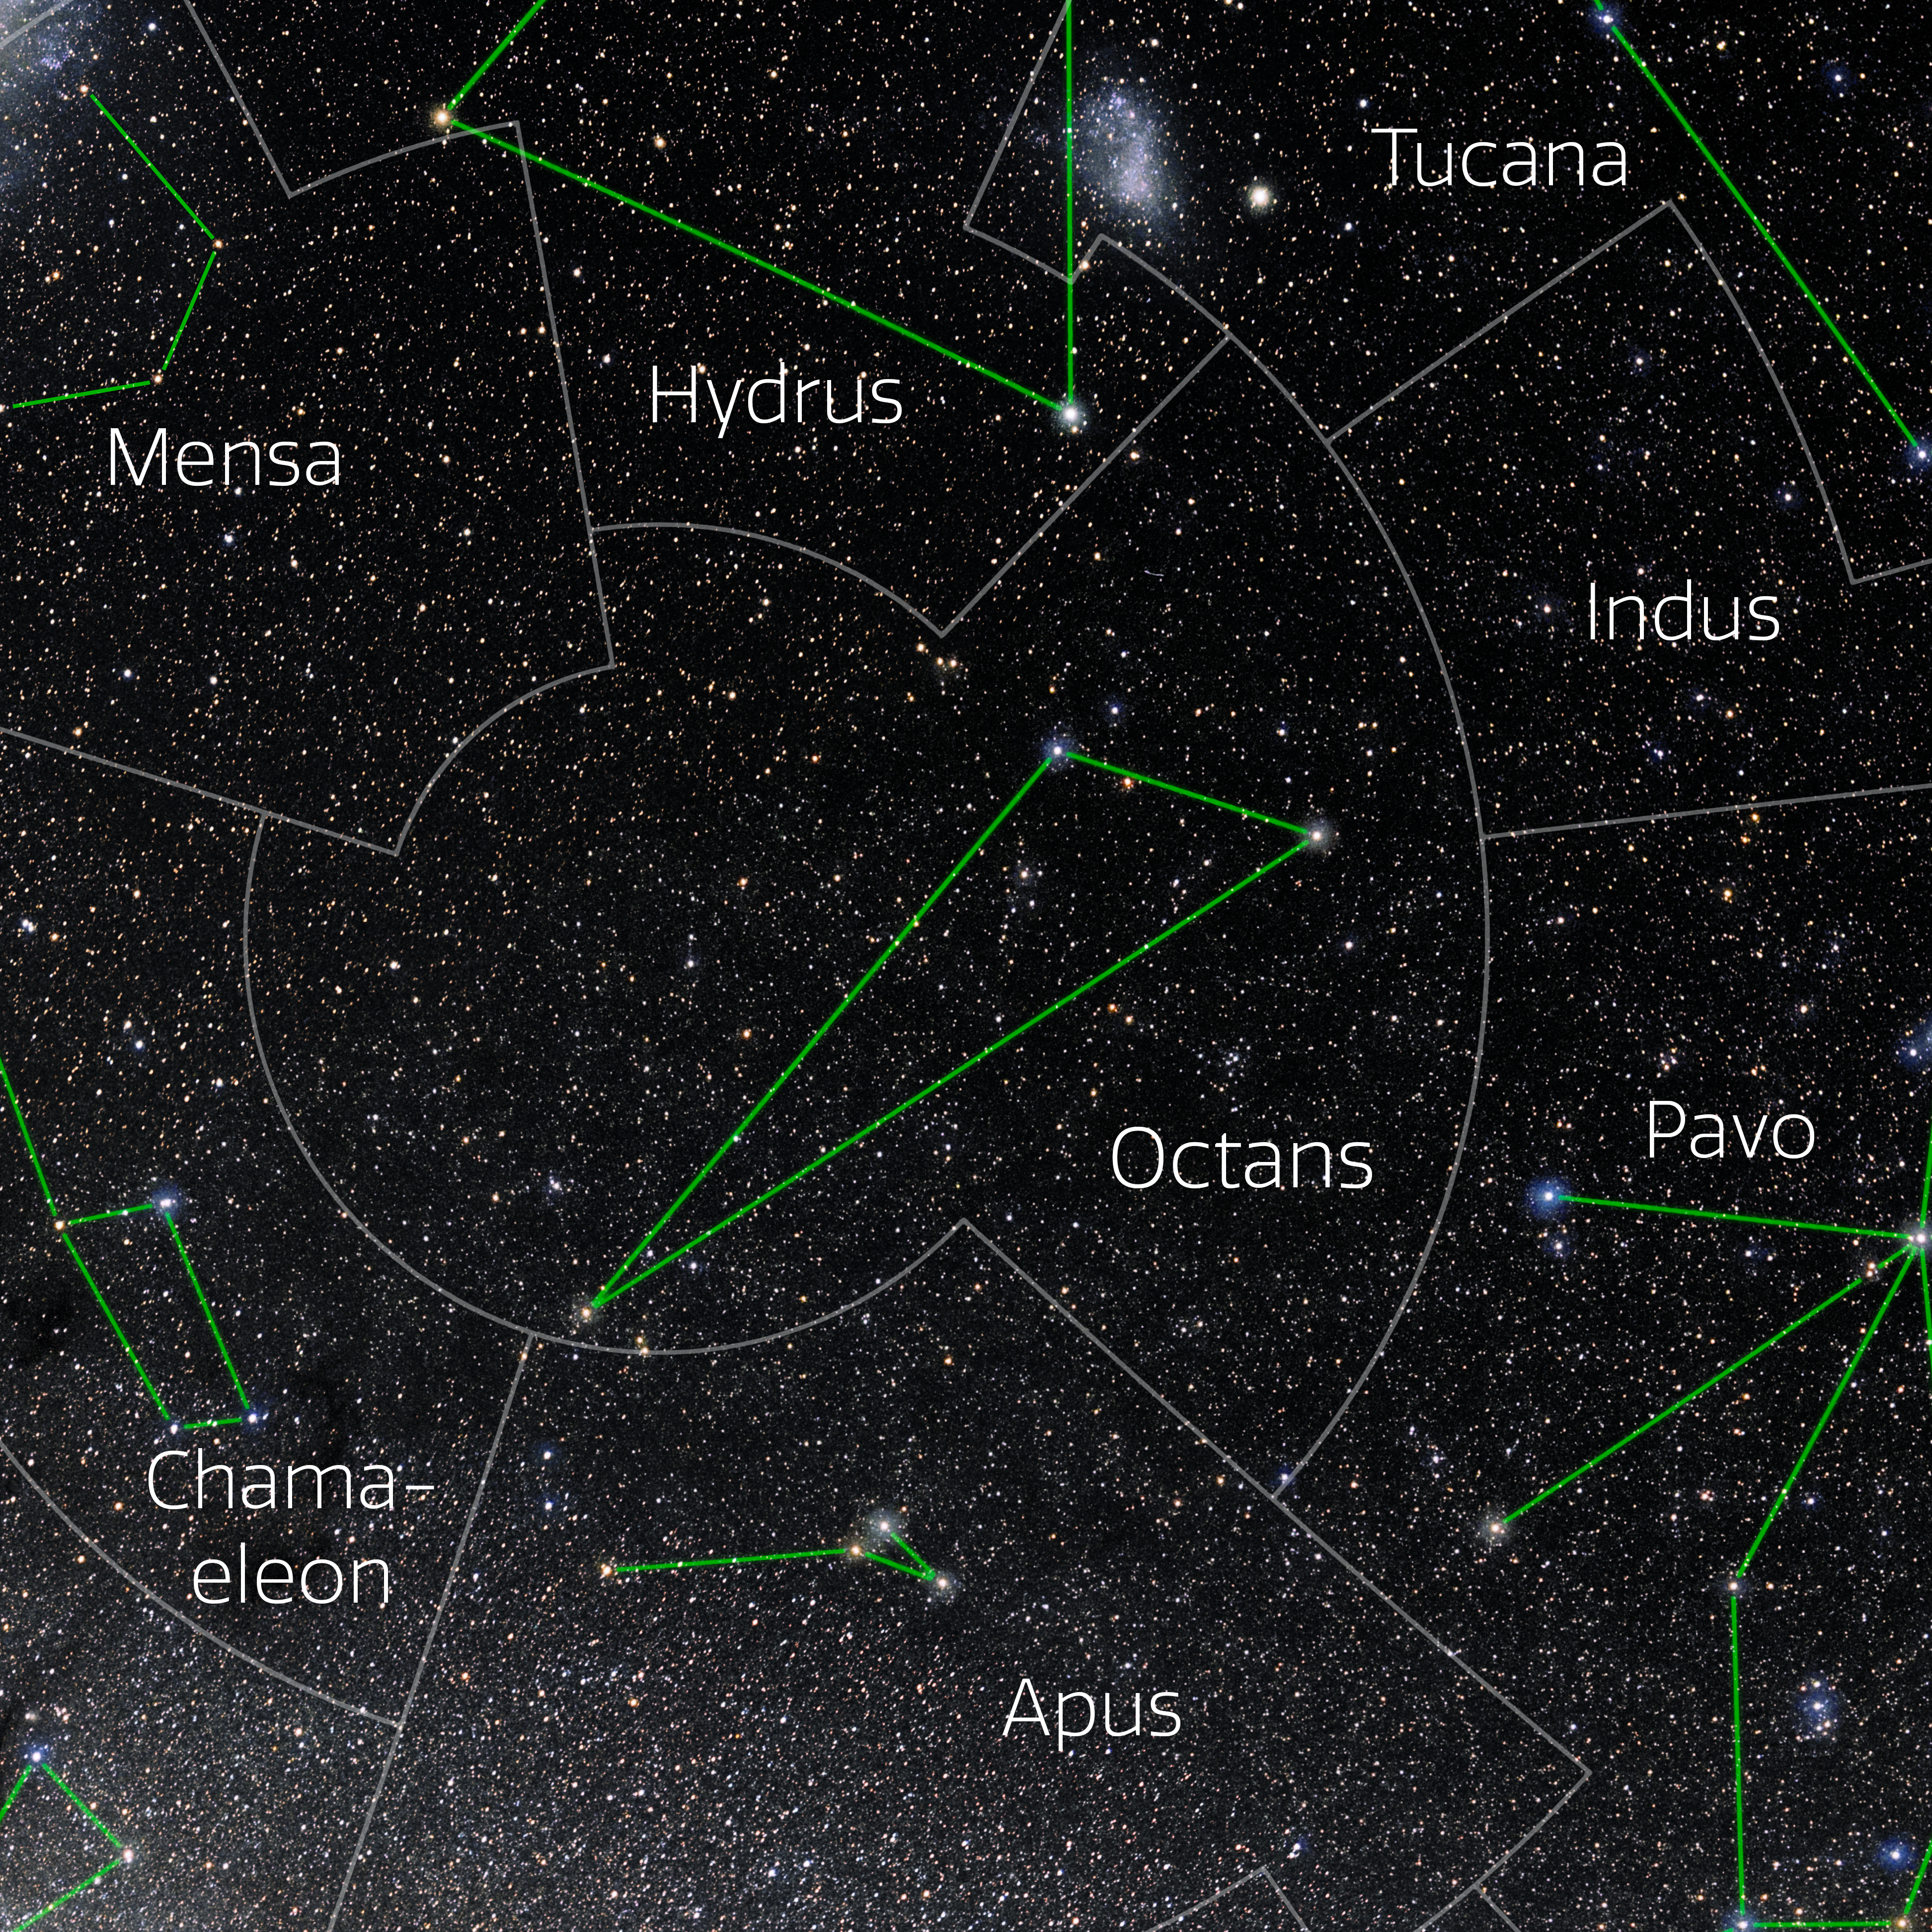

Octans (Annotated)

Photo of the constellation Octans with annotations from IAU and Sky & Telescope. Here is the non-annotated version.

Credit: E. Slawik/NOIRLab/NSF/AURA/M. Zamani